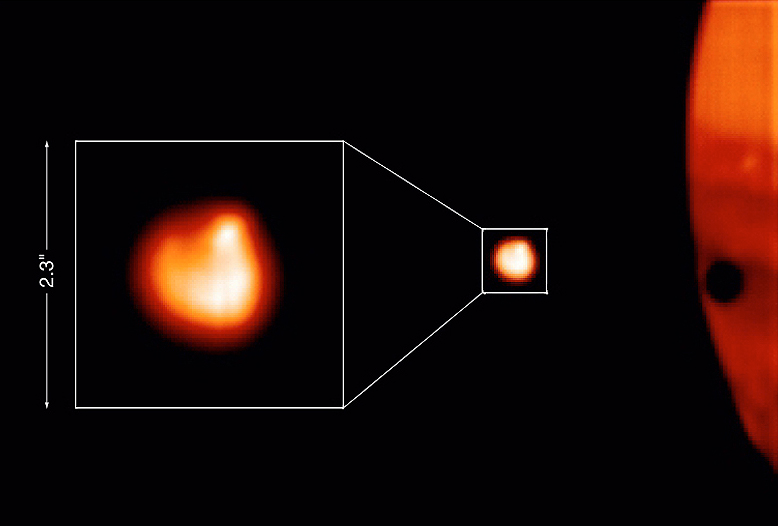

Tvashtor hotspot on Io

This image shows a small area of an image obtained through a narrow-band filter centred at 4.07 µm. The bright object is the Jovian moon Io ; its image is further enlarged to the left. A strong asymmetry is evident, with the Tvashtar hot spot well visible in the upper right quadrant.

Credit: ESO